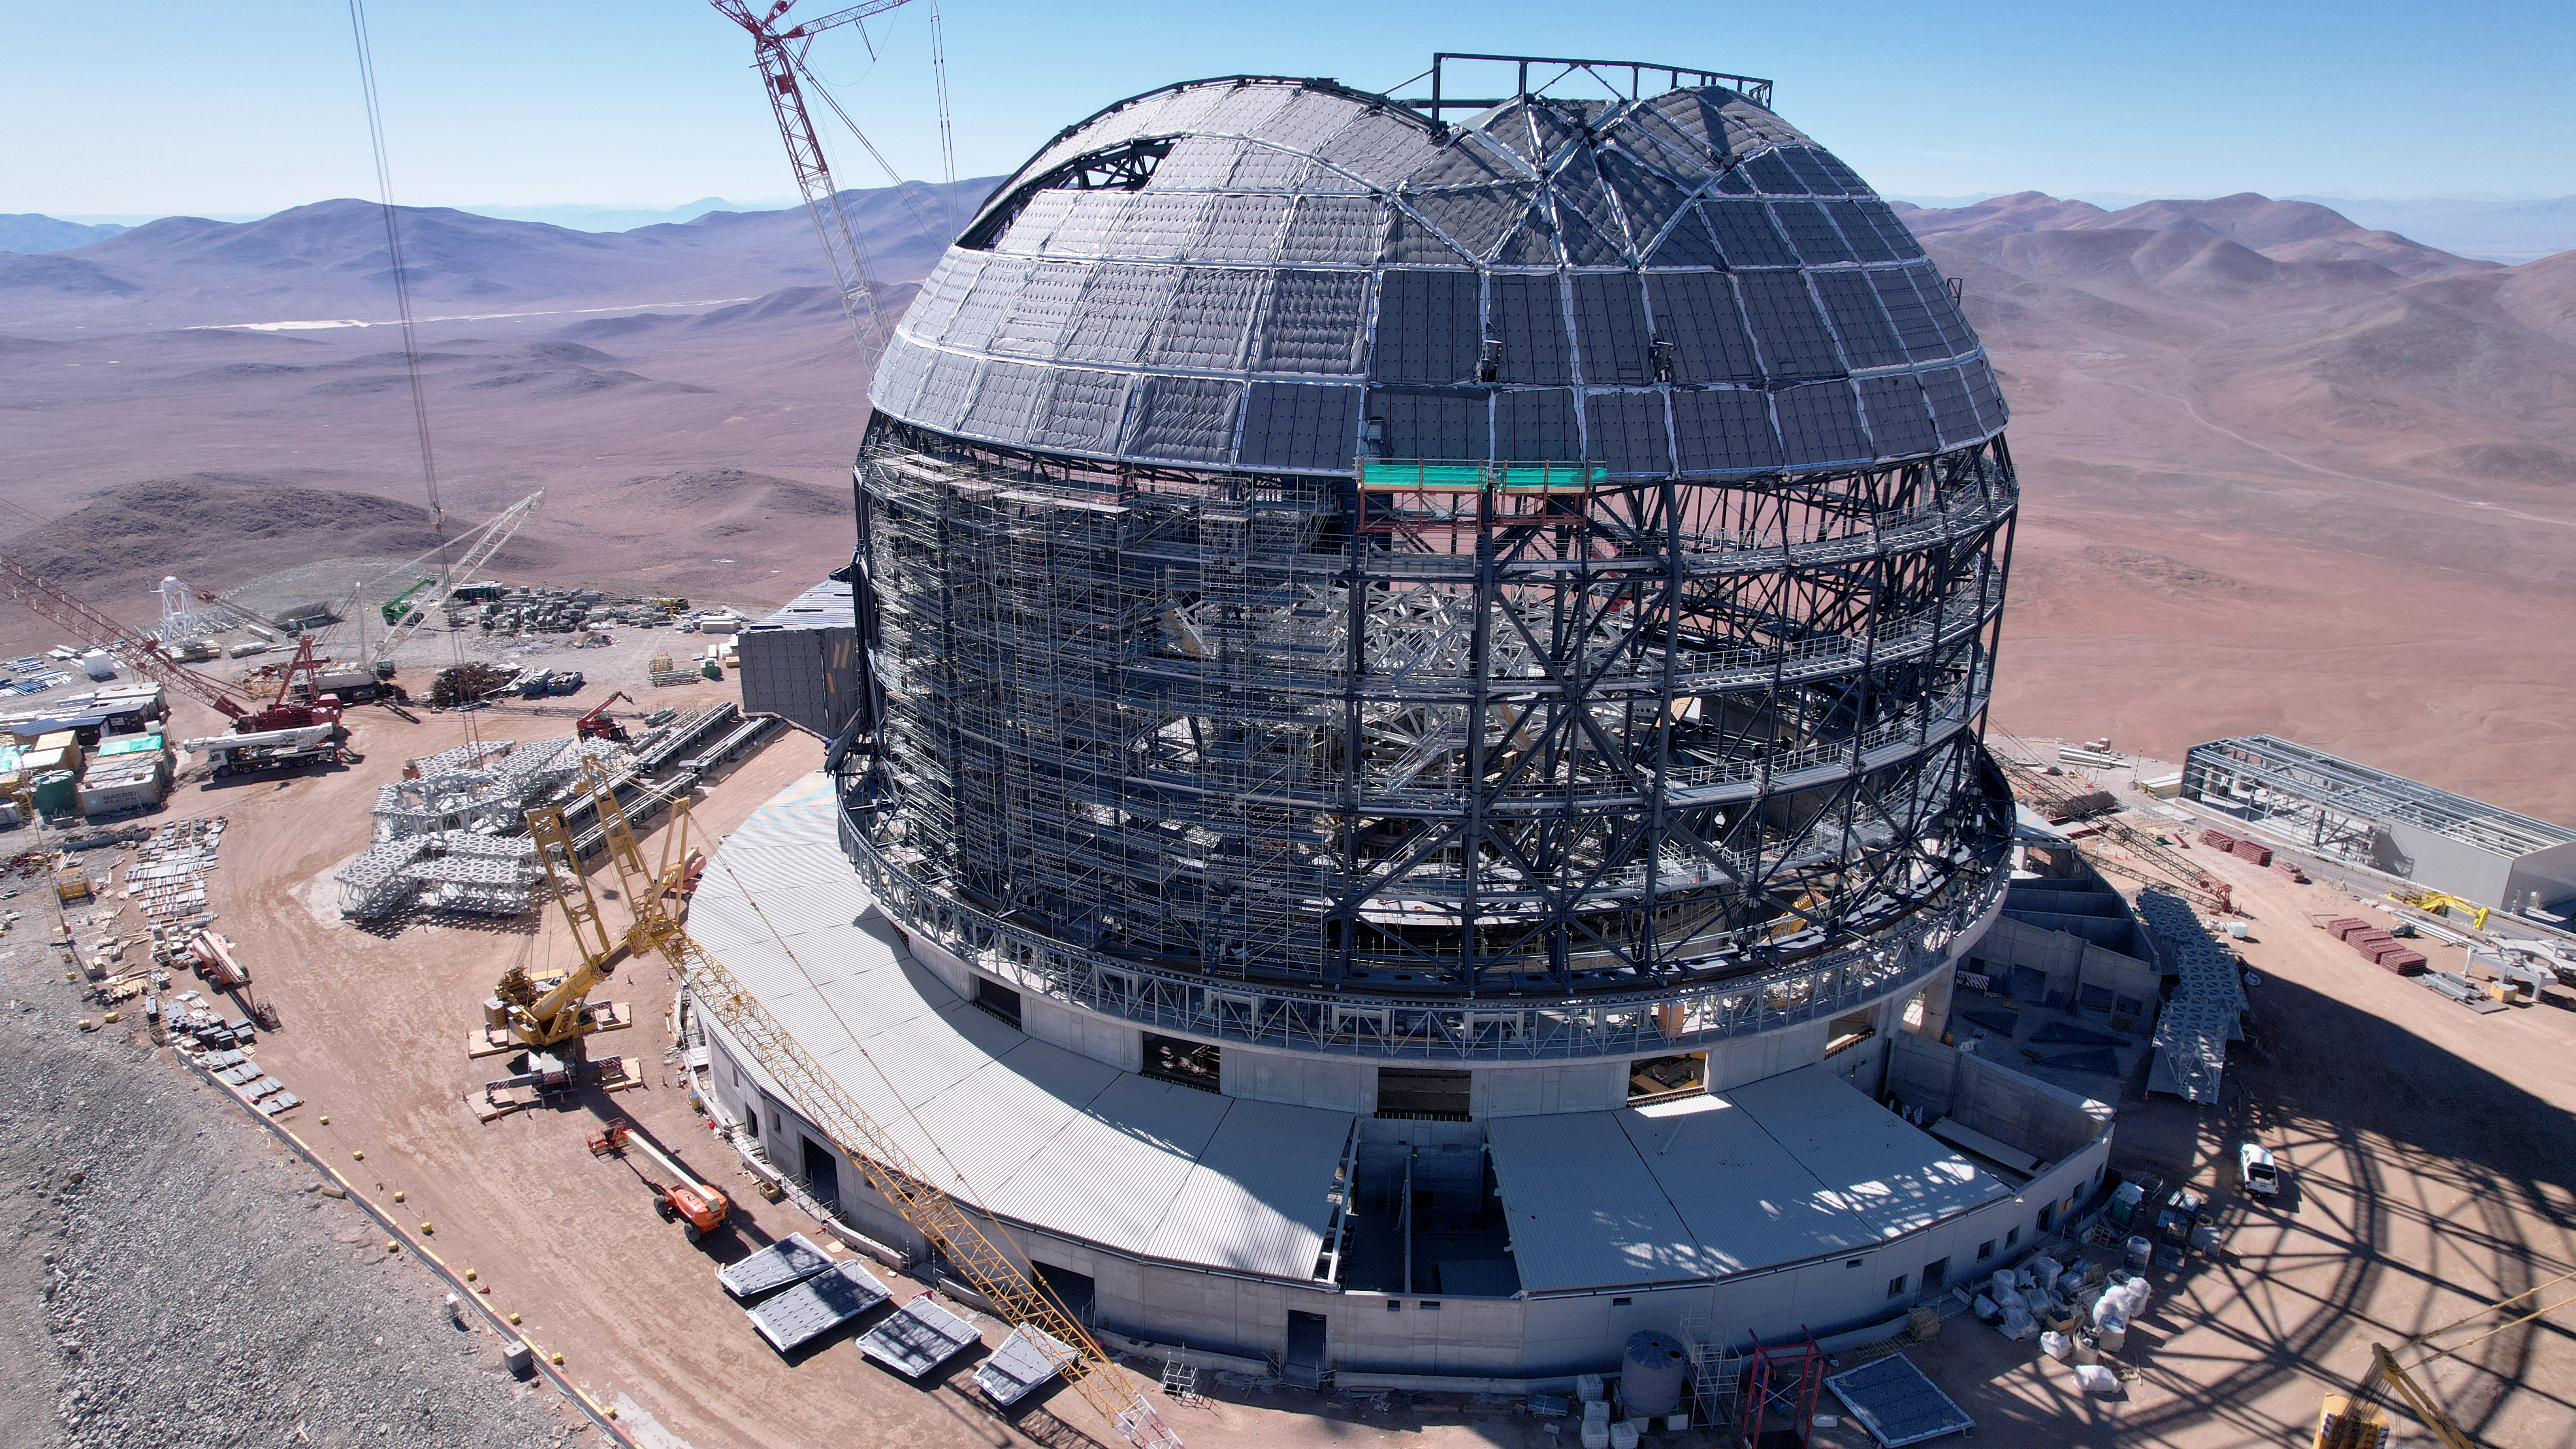

Drone image of the ELT dome construction

This drone image from June 2024 shows the striking profile of ESO's Extremely Large Telescope (ELT) dome against the mountains of the Atacama Desert in Chile. The cladding around the upper dome will eventually coat the entire structure, protecting the ELT mirrors from the harsh environment of the desert. The ELT is expected to see first light later this decade.

Credit: ESO